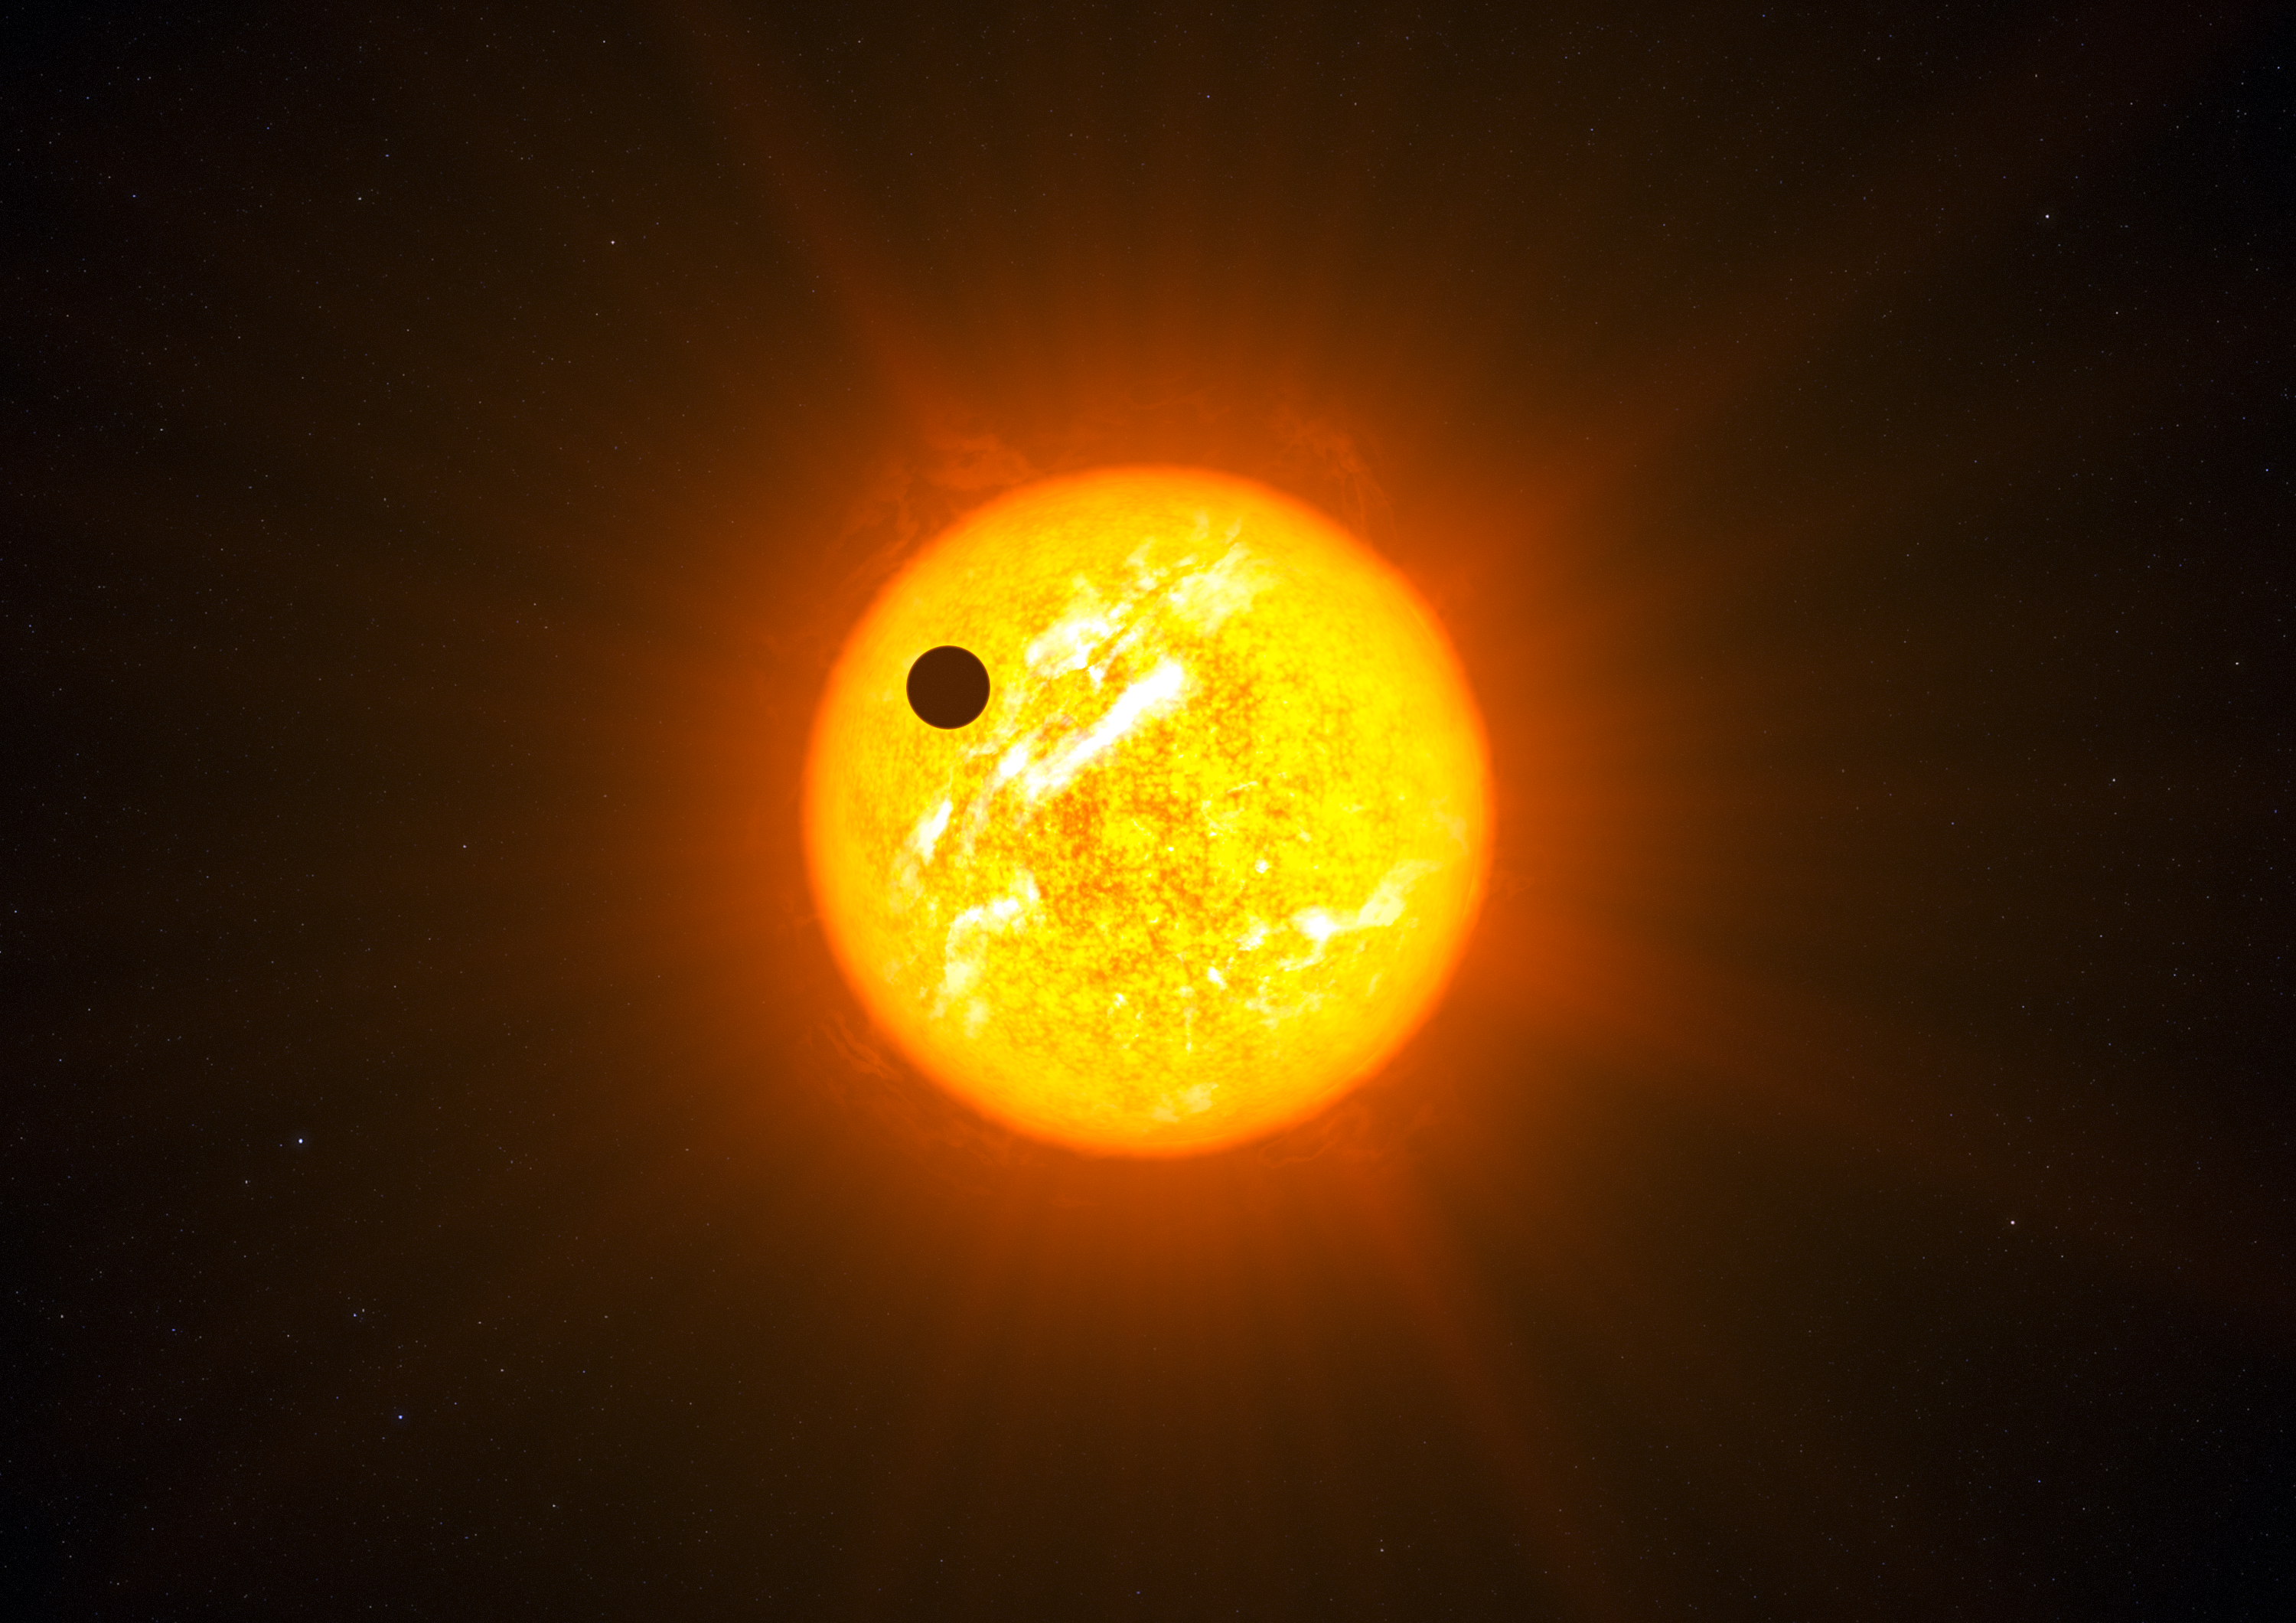

Artist’s impression of an exoplanet in a retrograde orbit (without additional graphics)

Up to now it was expected that exoplanets would all orbit in more or less the same plane, and that they would move along their orbits in the same direction as the star’s rotation — as they do in our Solar System. However, new results unexpectedly show that many exoplanets actually orbit at a large angle to their star’s spin axis. In the case shown here (WASP 8b) the orbit is completely reversed, or retrograde.

Credit: ESO/L. Calçada